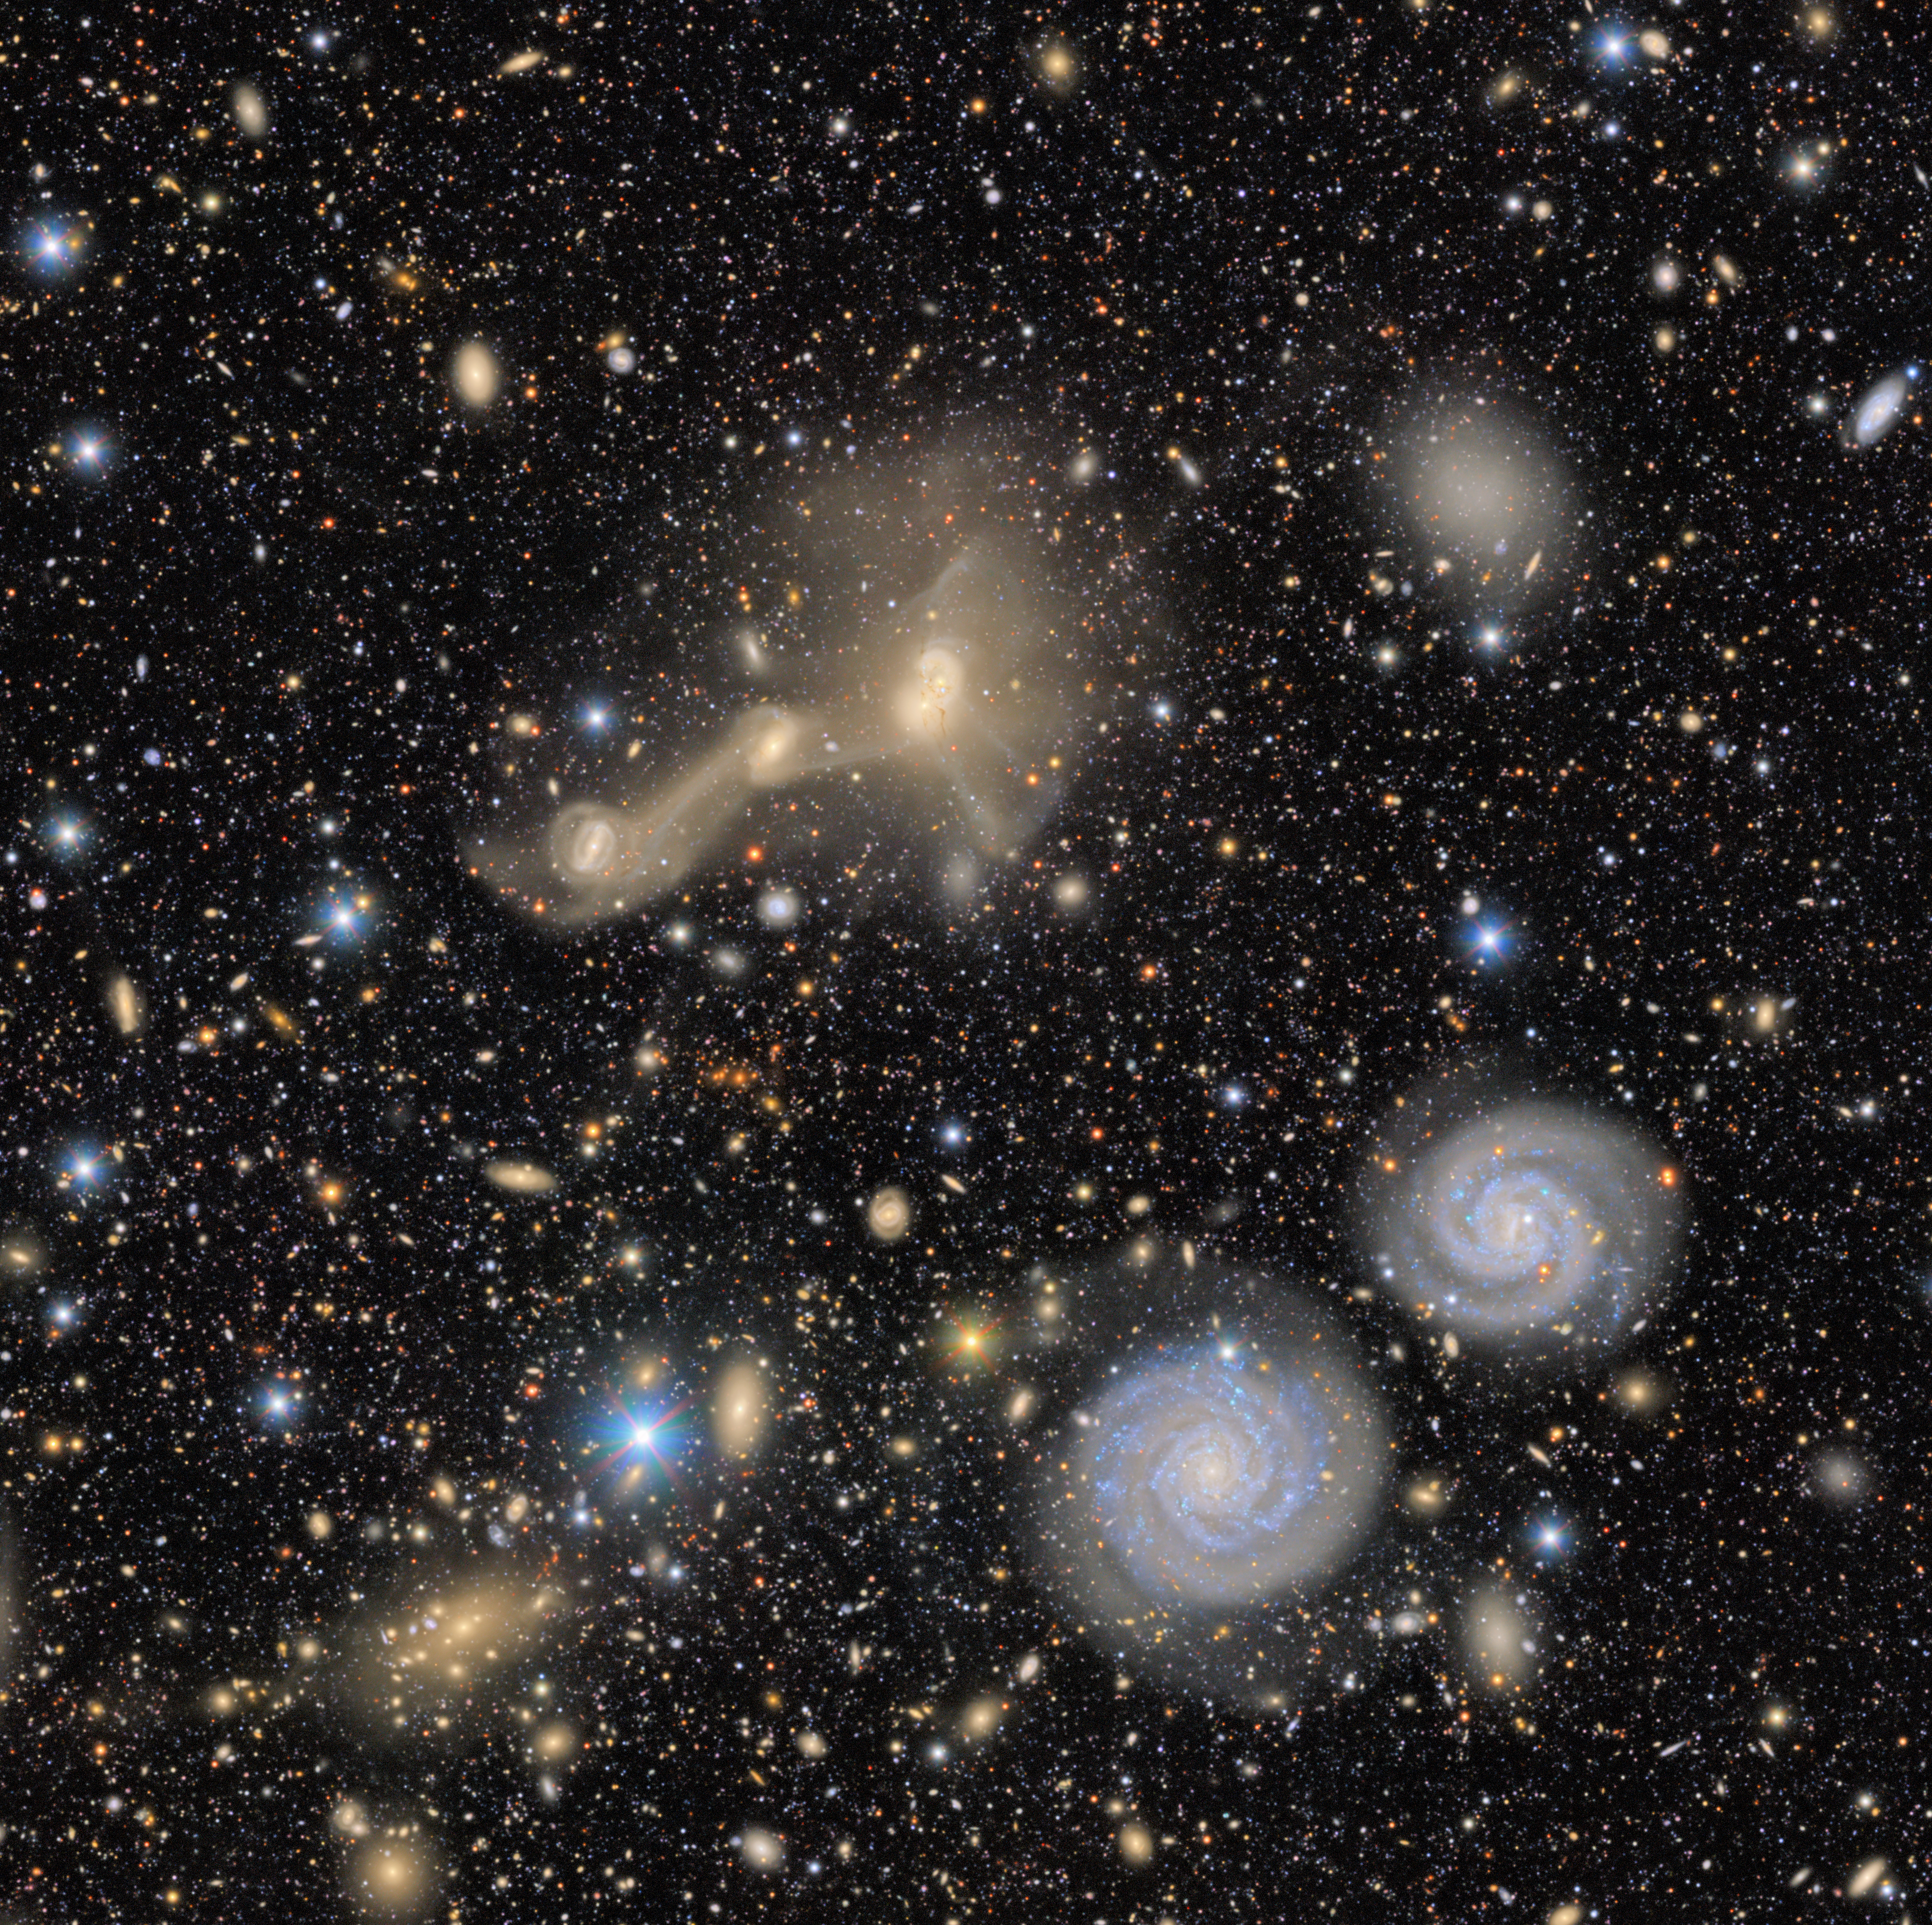

Virgo Cluster Excerpt: NGC 4411 and RSCG 55

A pair of spiral galaxies whirl across this excerpt from a First Look image captured by NSF–DOE Vera C. Rubin Observatory. Although NGC 4411b (left) and NCG 4411a (right) appear right next to each other, they don’t show signs of interaction, such as distorted arms. Above the pair is RSCG 55, a group of interacting galaxies with trails of material between them. These trails are made of stars, gas, and dust that have been pulled from one galaxy to another during a previous close encounter.

Credit: RubinObs/NOIRLab/SLAC/NSF/DOE/AURA